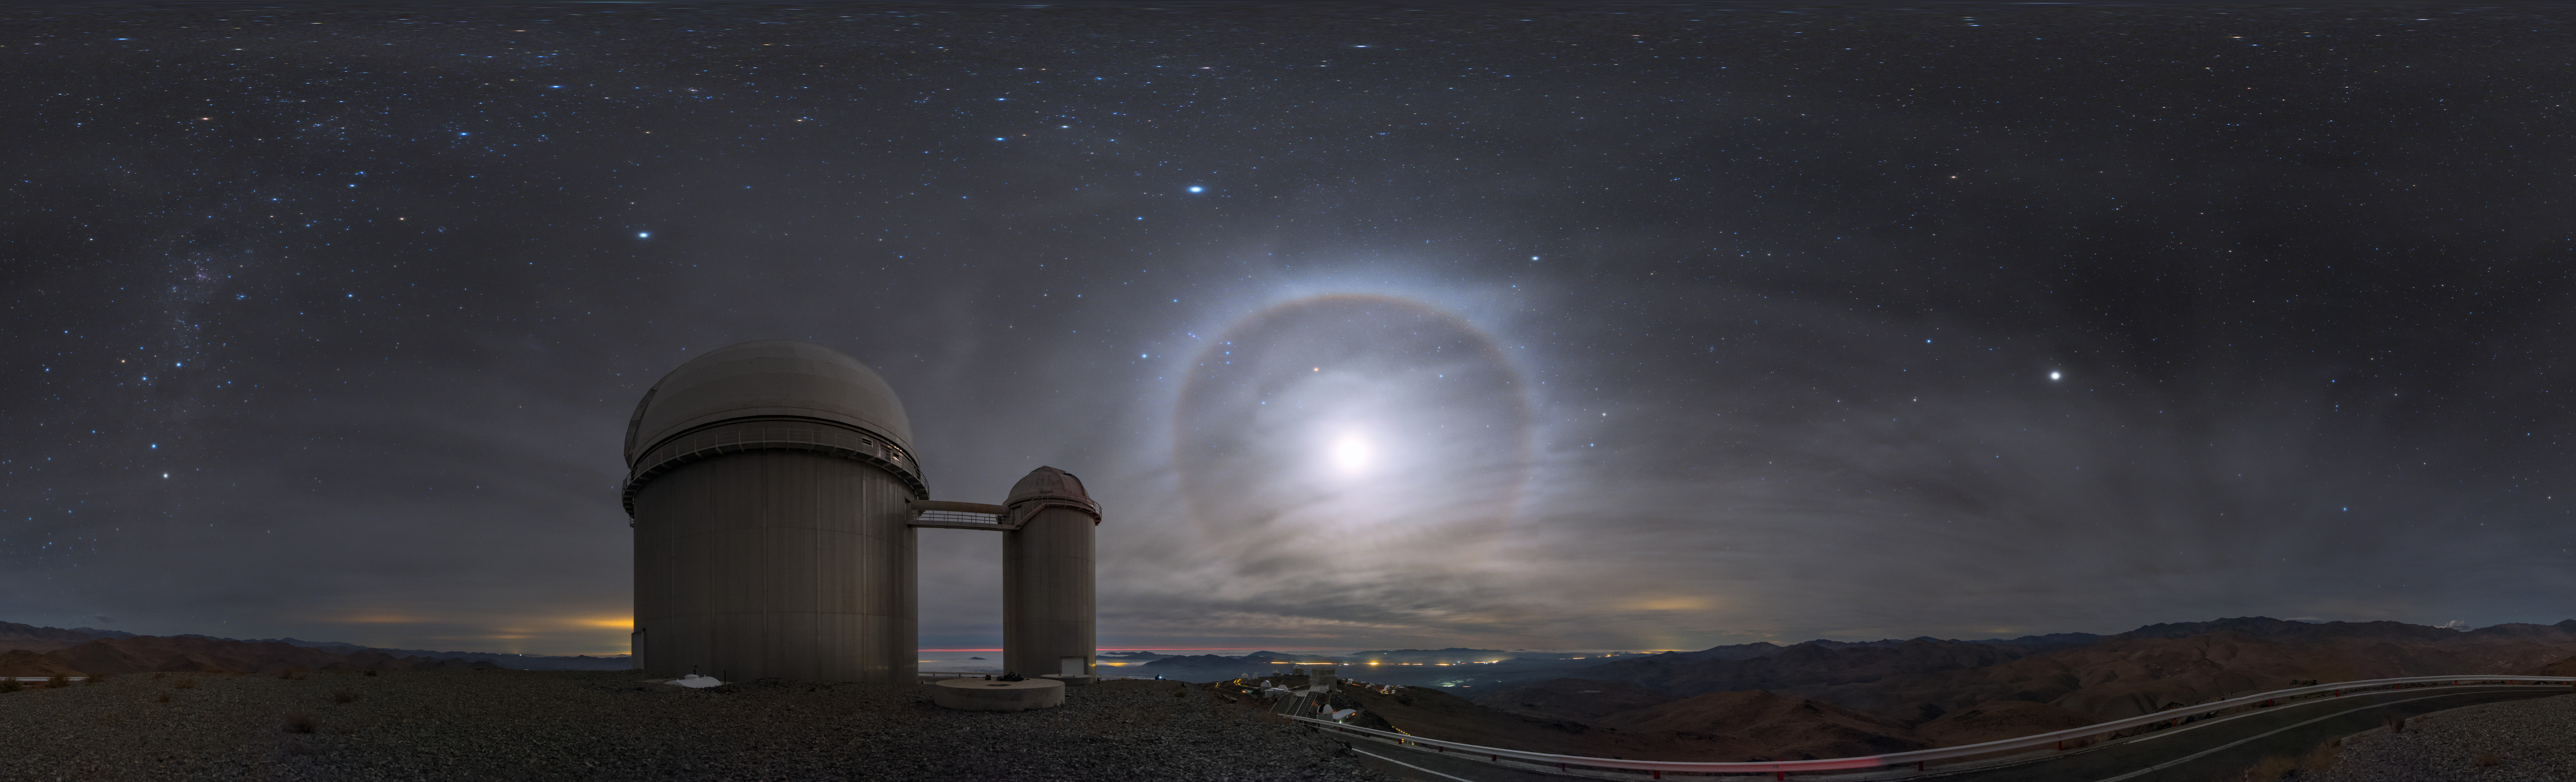

Moonshine over La Silla

The equirectangular panorama shows the ESO 3.6-metre telescope in Chile, gorgeously illuminated by moonlight. The Moon is surrounded by a glowing halo thanks to an optical phenomenon.

Credit: ESO/B. Tafreshi